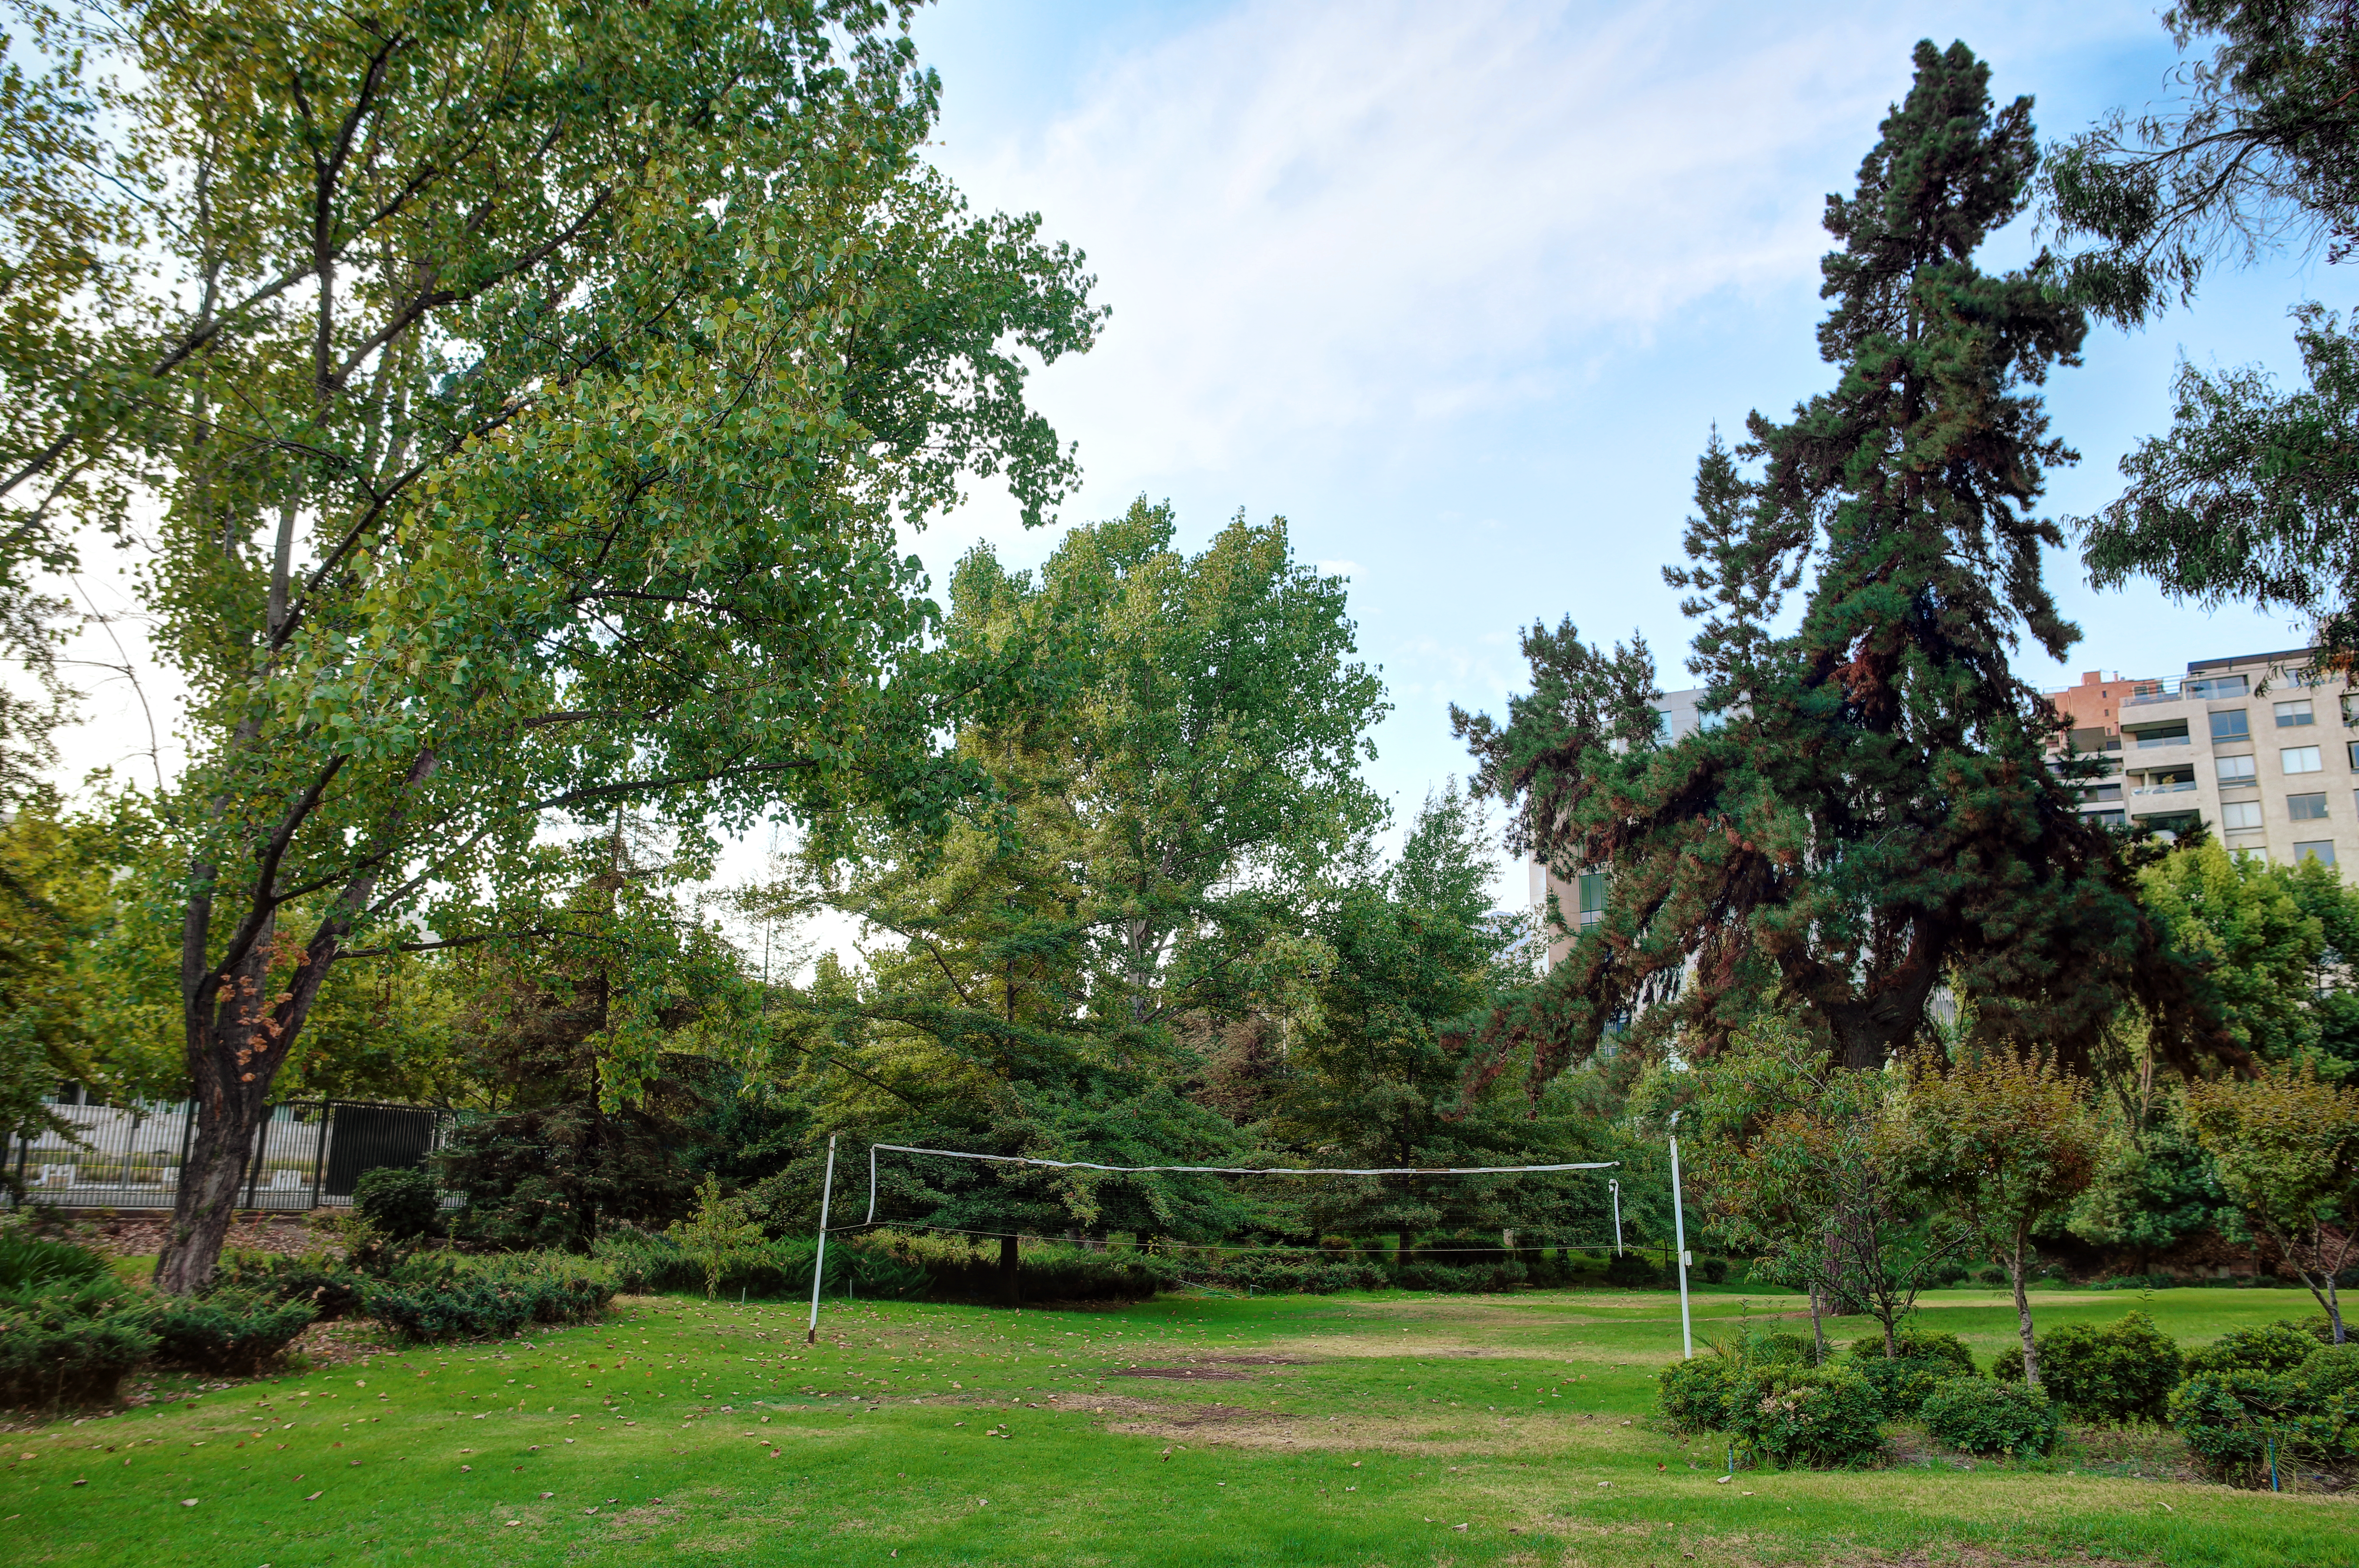

ESO Vitacura pastimes

The volleyball net in the garden of the ESO Vitacura office.

Credit: R. Wesson/ESO